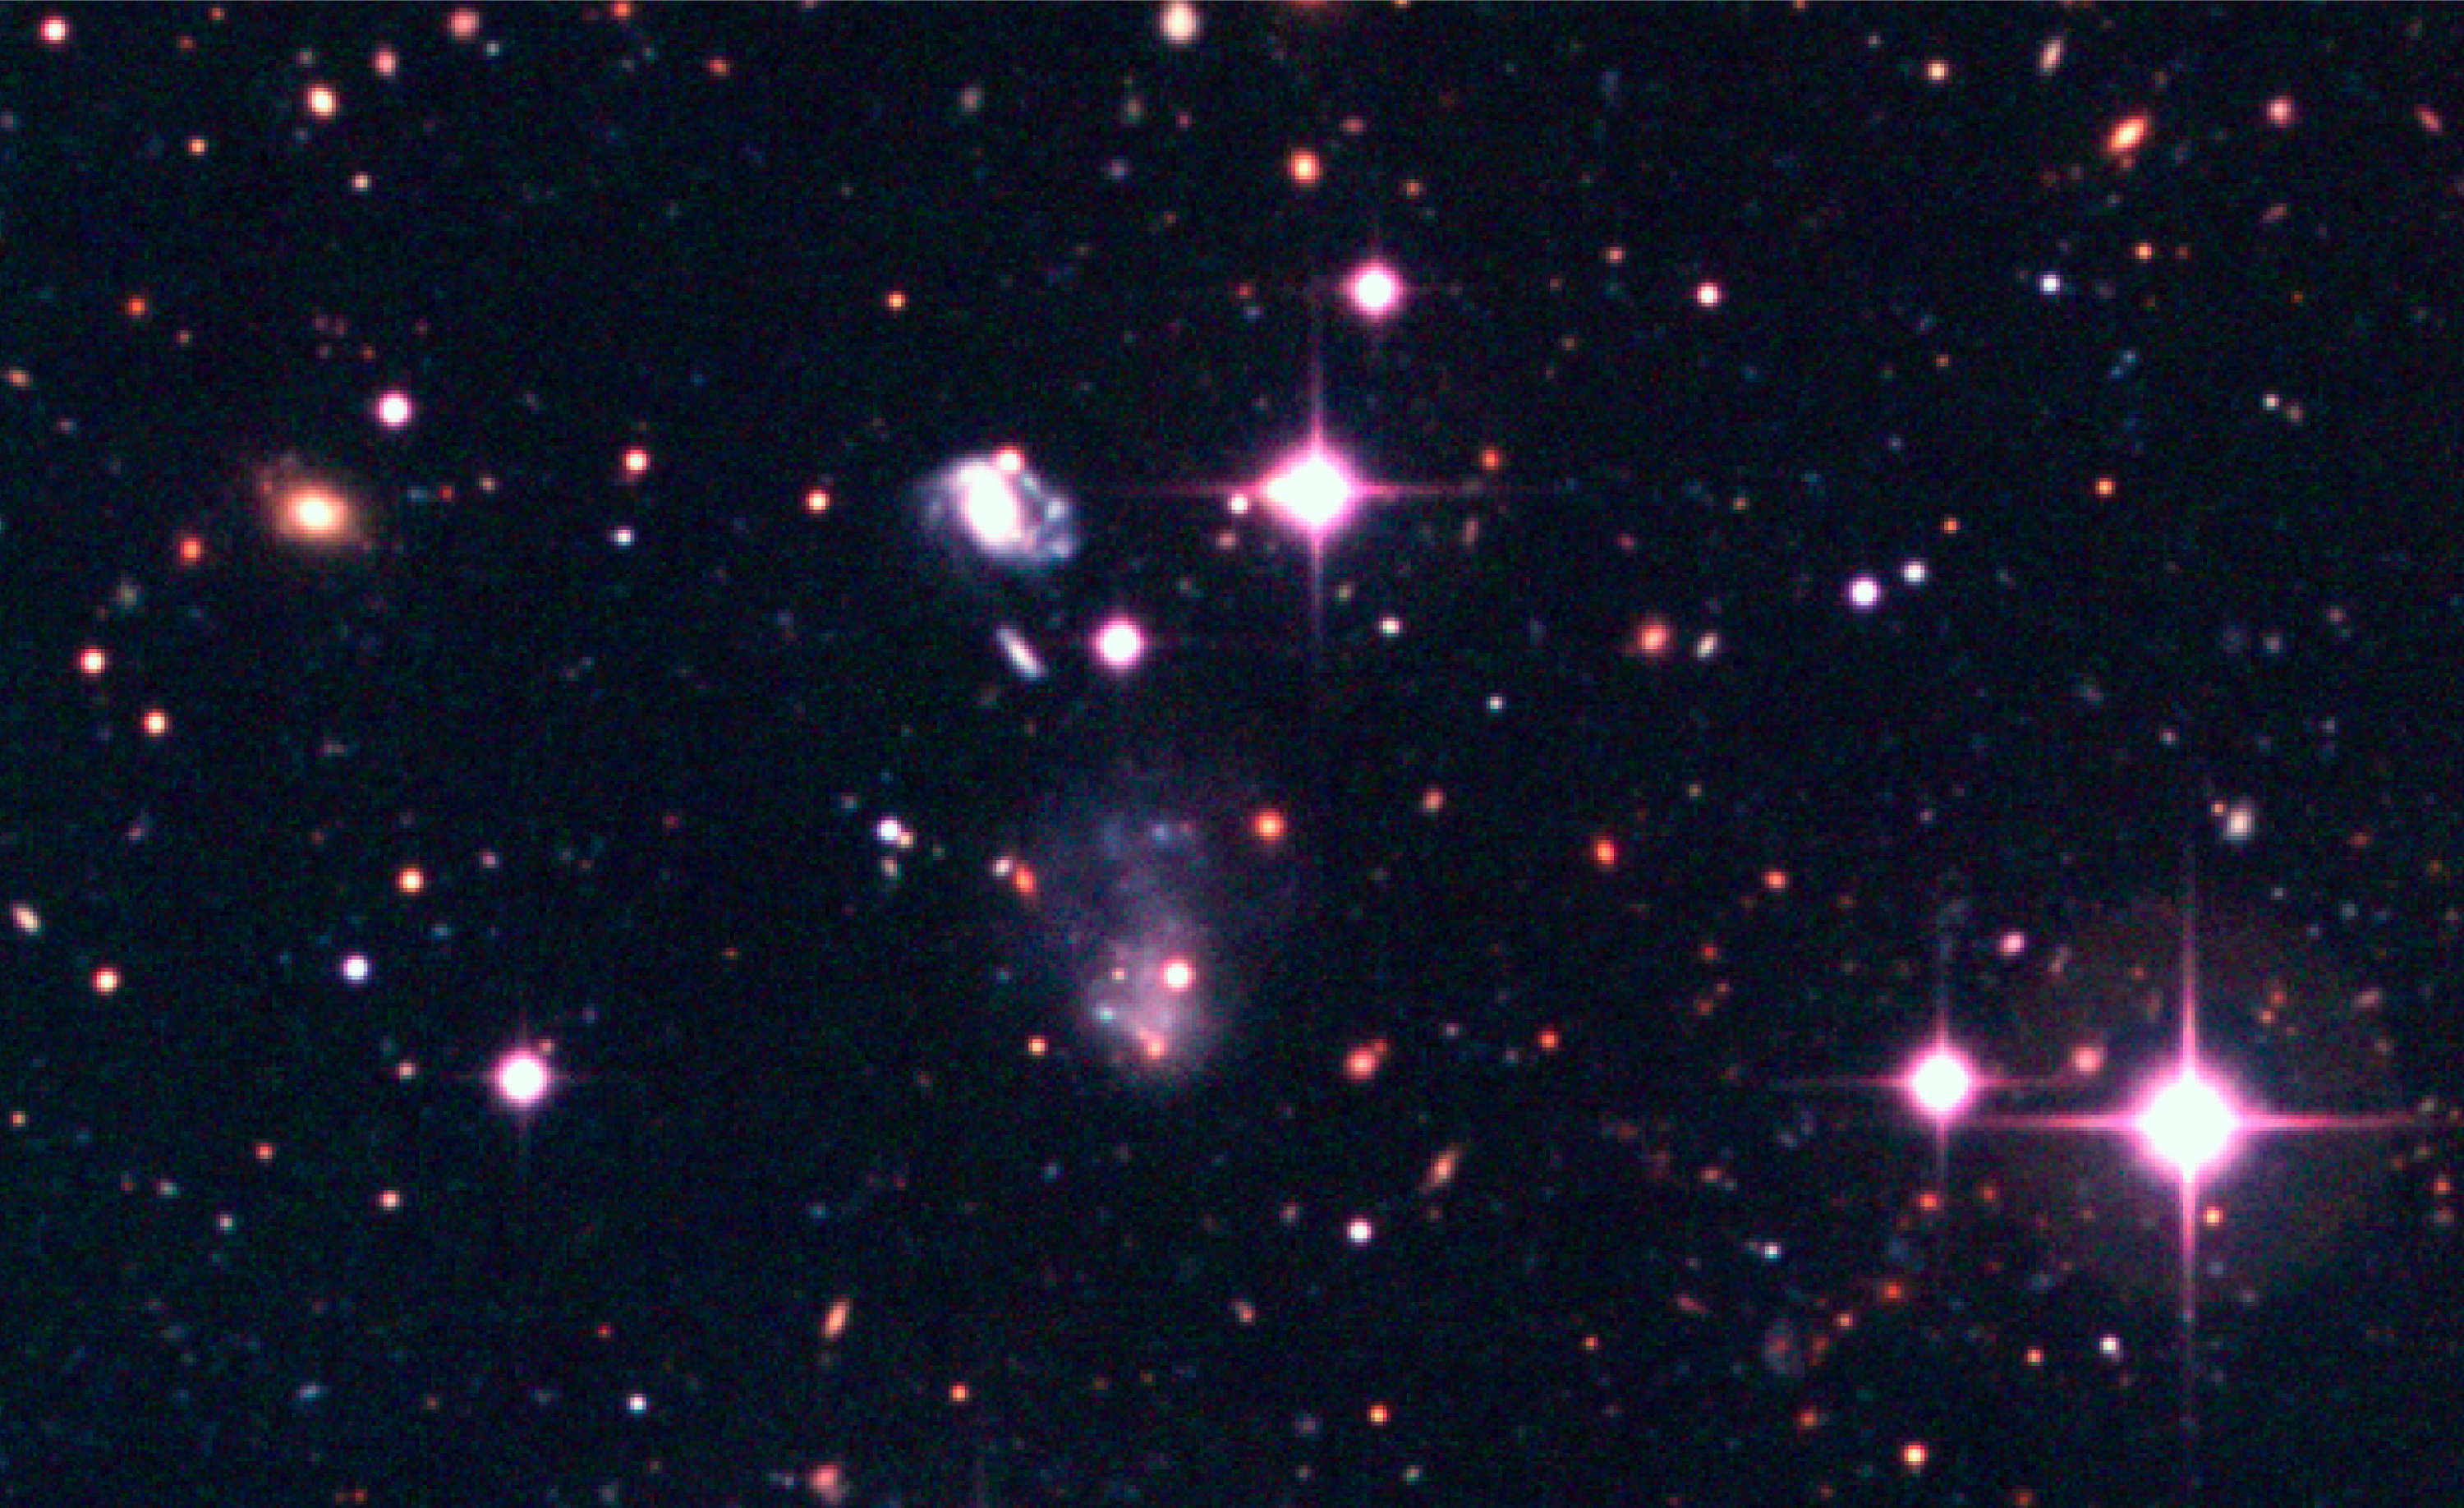

Celestial objects in the Capodimonte Deep Field

This image shows a spiral galaxy and a nebulous object in the Capodimonte Deep Field. The field shown covers 1250 x 750 pixels, or about 5 x 3 arcmin 2 in the sky. Note the very red objects next to the two bright stars in the lower-right corner. The colours of these objects are consistent with those of spheroidal galaxies at intermediate distances (redshifts).

Technical information: this image displays selected areas of the field shown in ESO Press Photo eso0116a at the original WFI scale, hereby also demonstrating the enormous amount of information contained in these wide-field images. North is up and East is left.

Credit: ESO